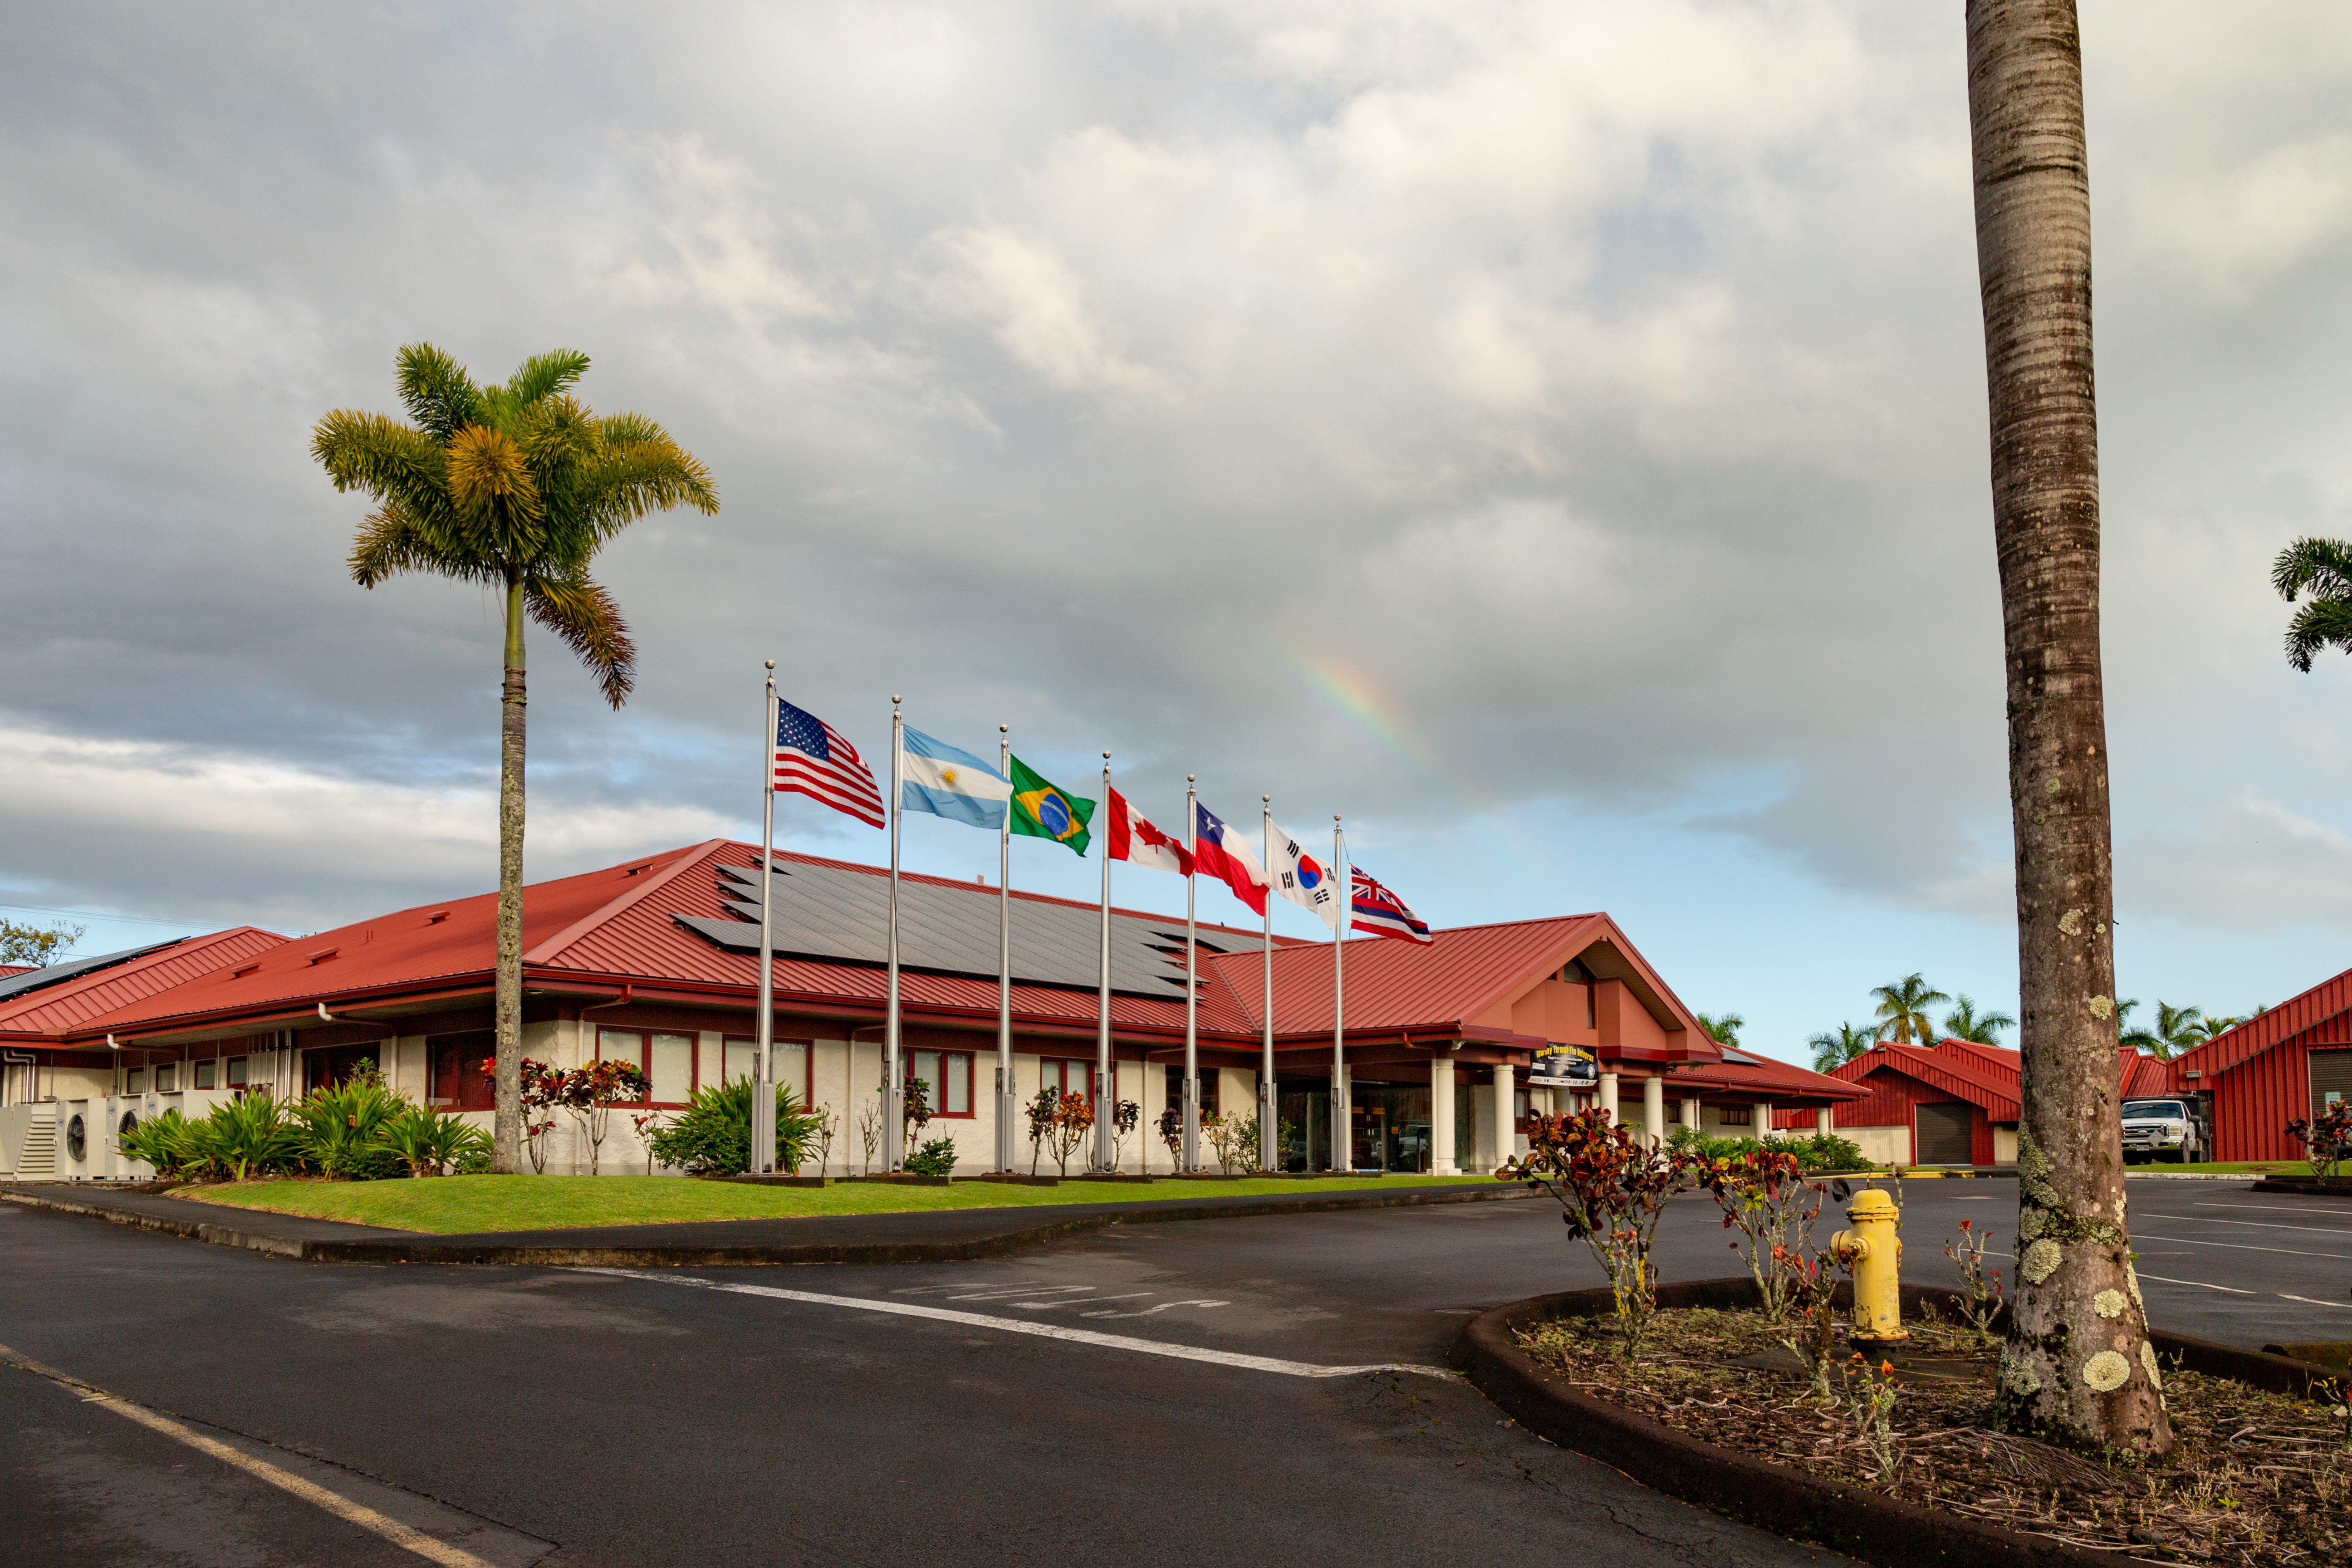

Rainbow over Gemini North Base facility in Hilo

Rainbow over Gemini North Base in Hilo, Hawaii.

Credit: International Gemini Observatory/NSF NOIRLab/AURA/J. Pollard